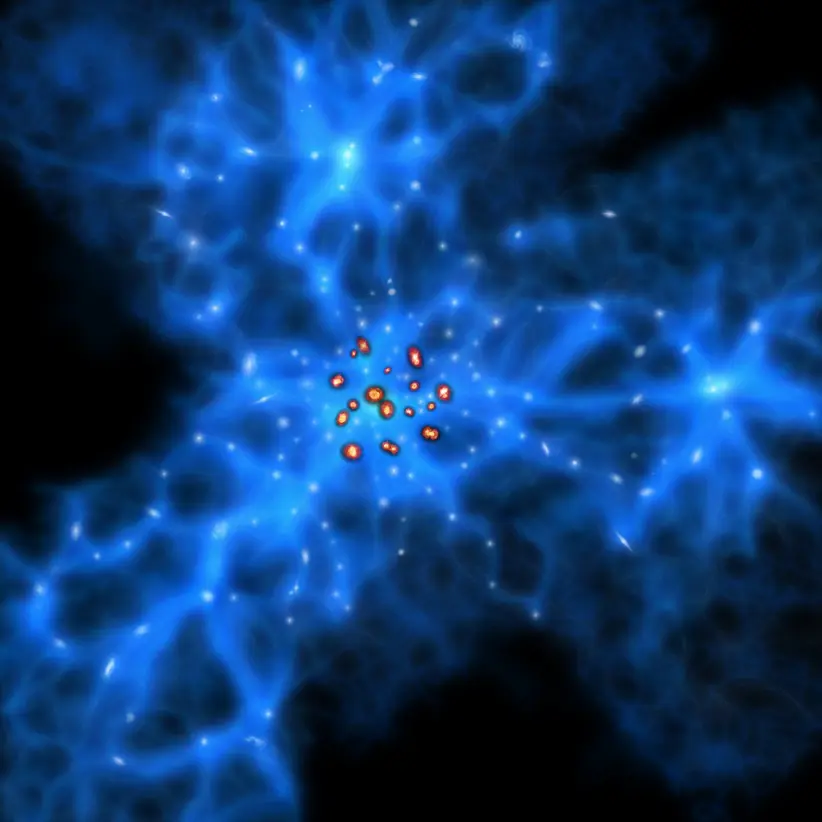

A visualization of the proto-Great Wall and monstrous galaxies

Monstrous galaxies are thought to preferentially be born at the centers of the web like structures formed by young galaxies.

Credit: ALMA (ESO/NAOJ/NRAO)